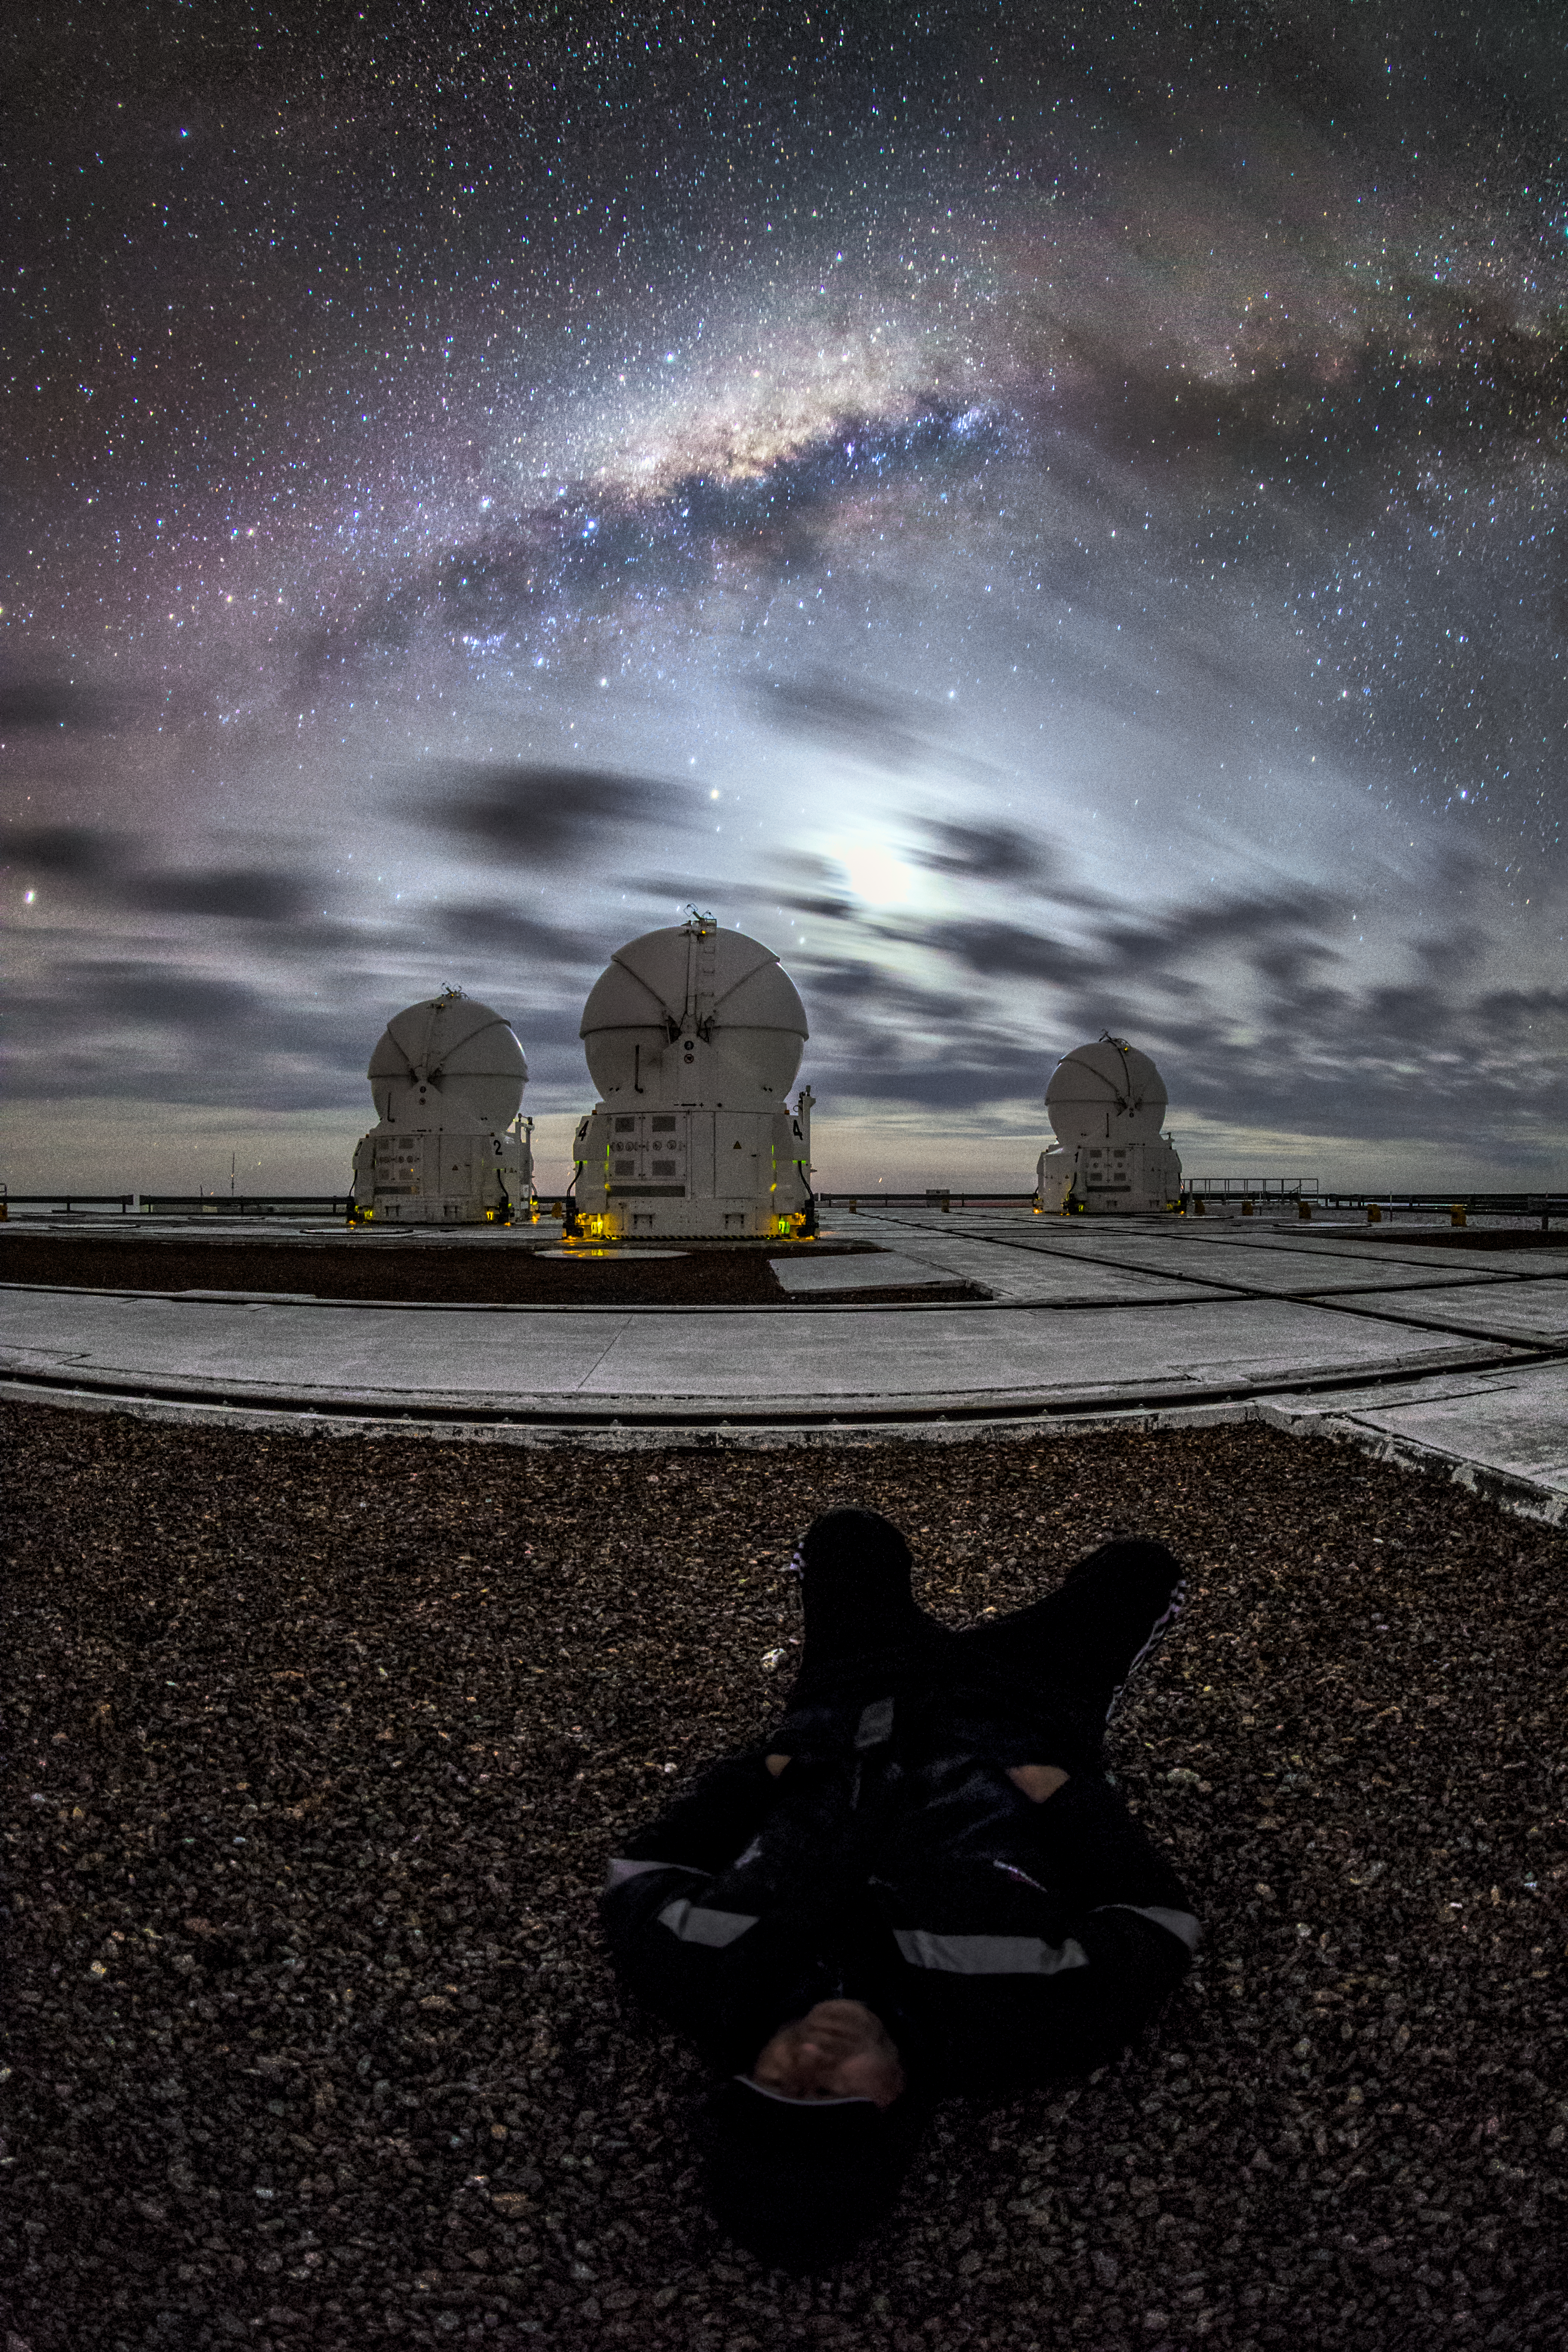

A remarkable waiting room

A guide from ESO is relaxing and enjoying the beautiful and impressive sky whilst waiting for a better observing conditions. After sunset a partially cloudy sky can cause a beautiful show of colours. In the foreground of this fisheye fulldome image, some of the ESO-operated Very Large Telescope (VLT) is visible. The VLT is based at the Cerro Paranal site in the Atacama Desert of northern Chile. It is the world's most advanced optical instrument, consisting of four Unit Telescopes with main mirrors of 8.2 metres diametre each, and four smaller Auxiliary Telescopes.

Credit: M. Claro/ESO